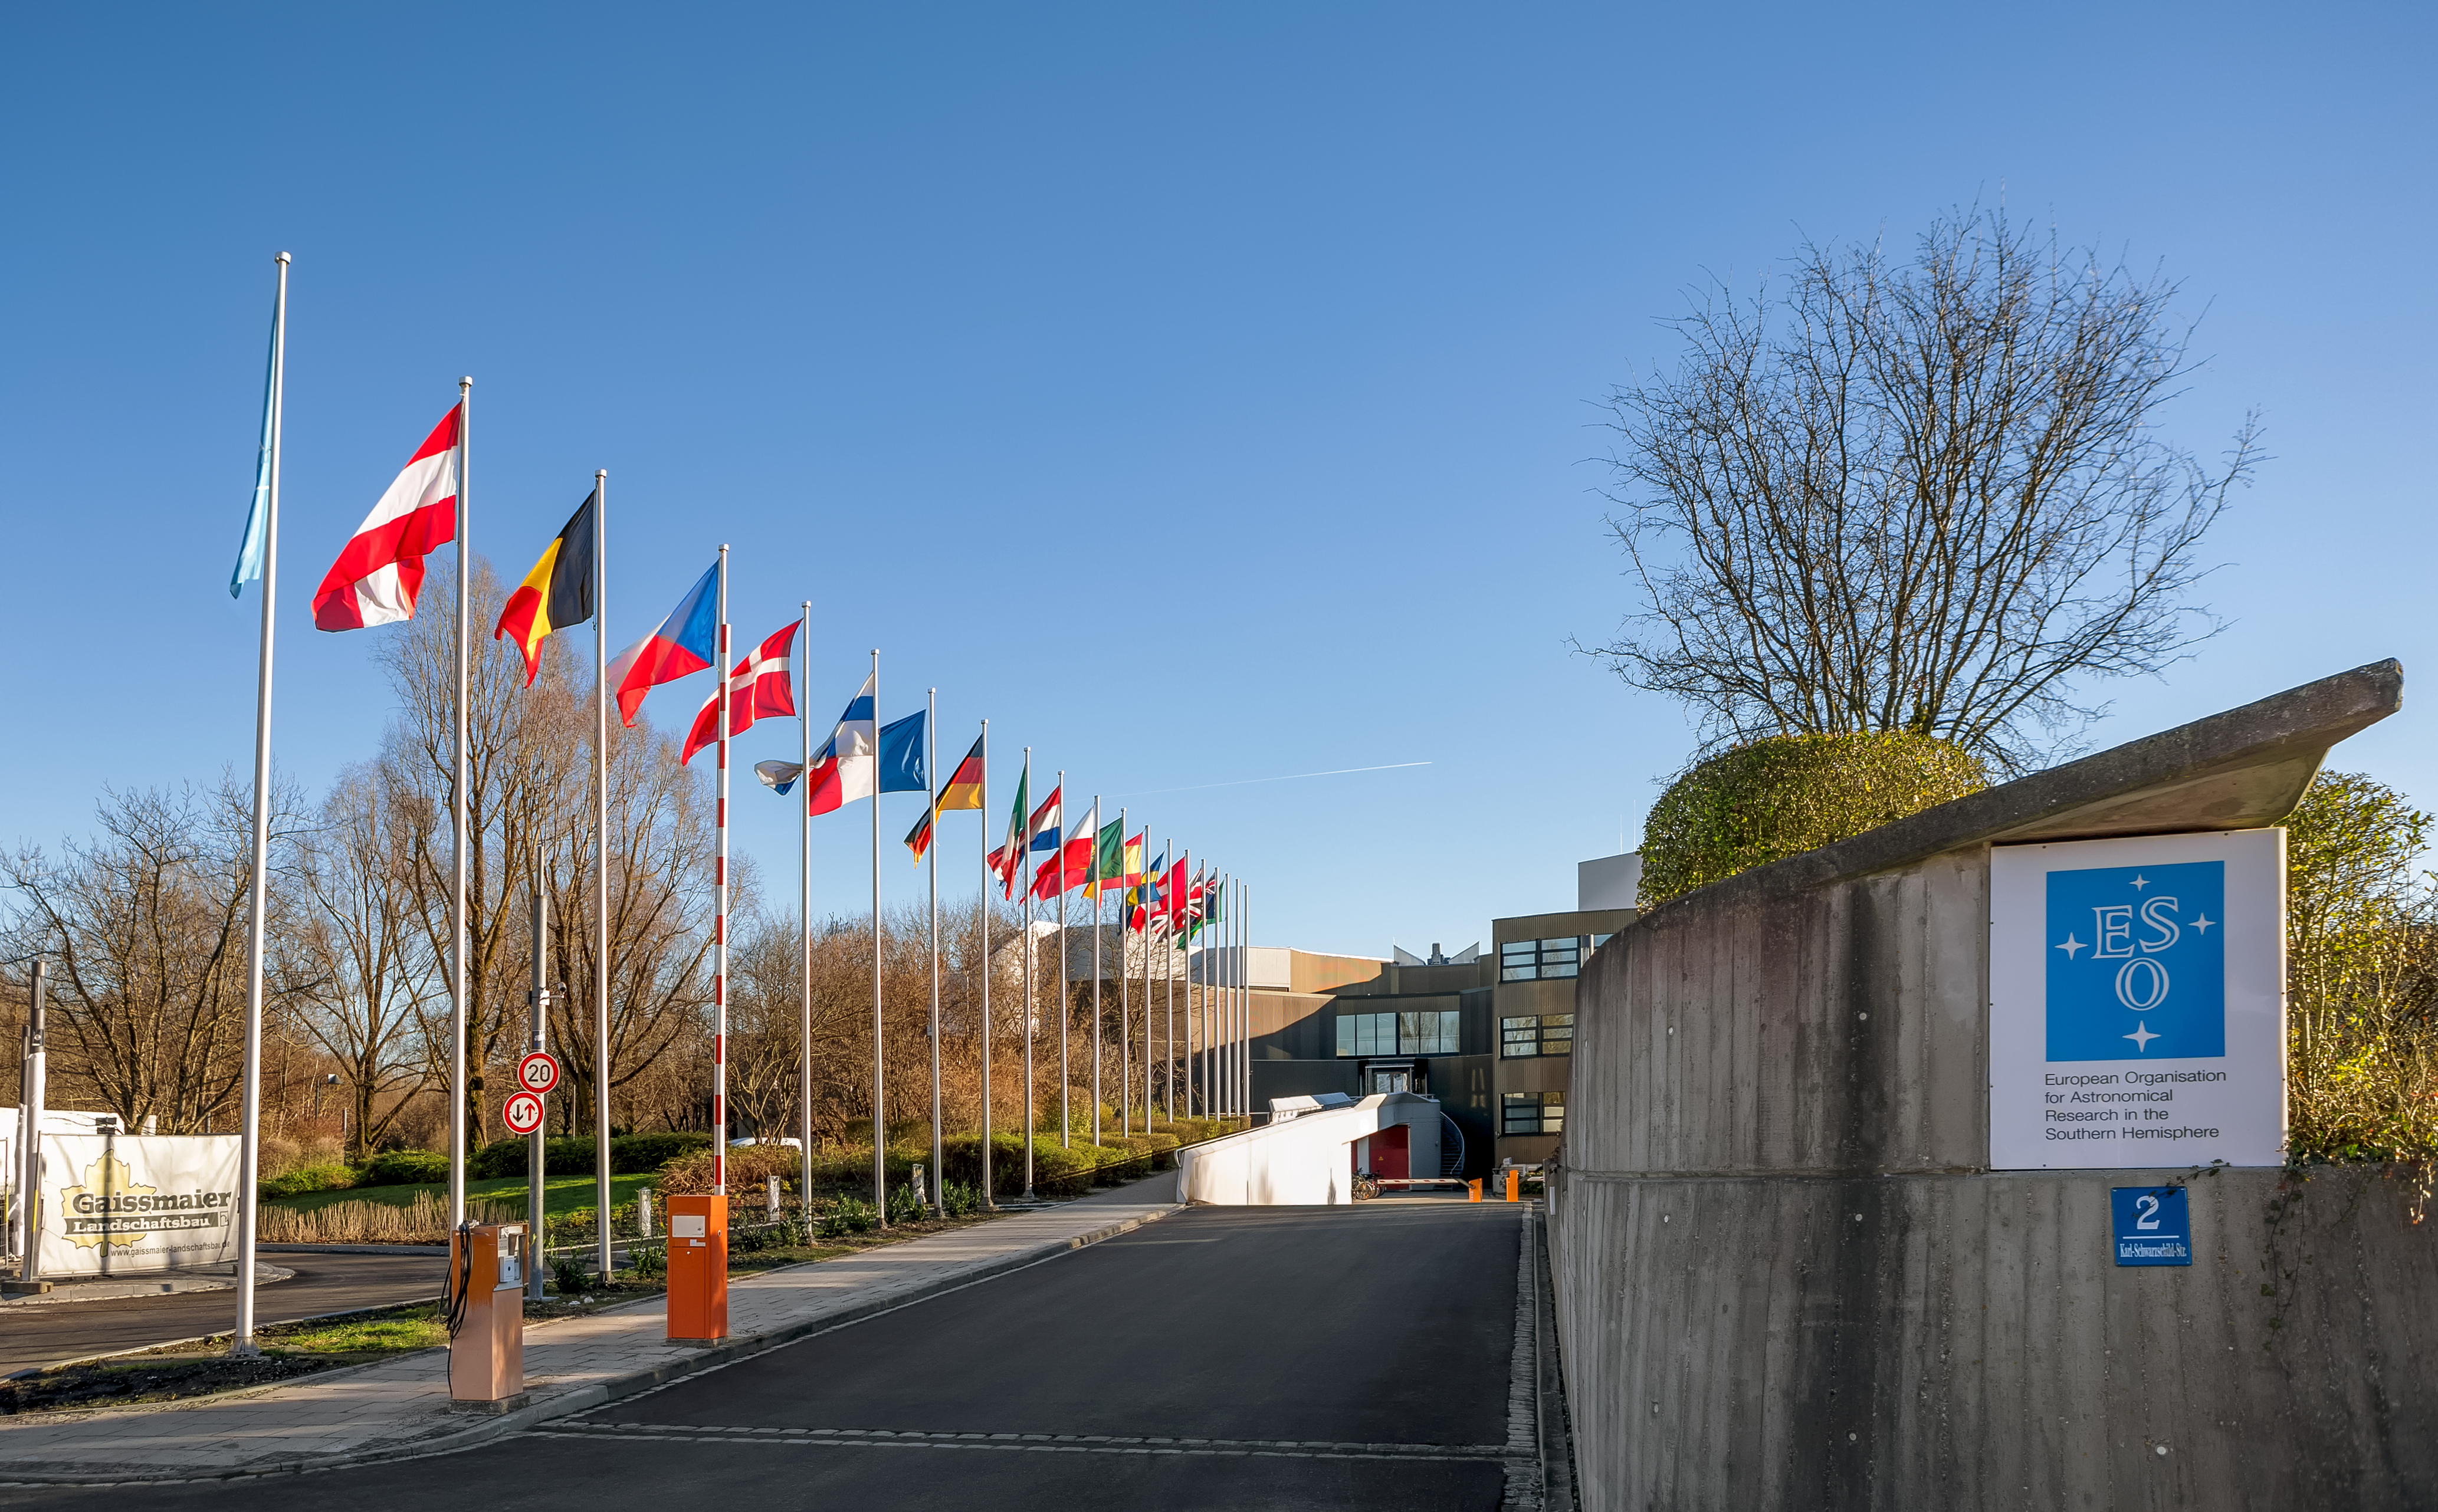

ESO Member States flags

The flags of the ESO Member States, at the entrance to the ESO Headquarters in Garching, near Munich (Germany). This image was obtained in the beginning of 2018.

Credit: ESO